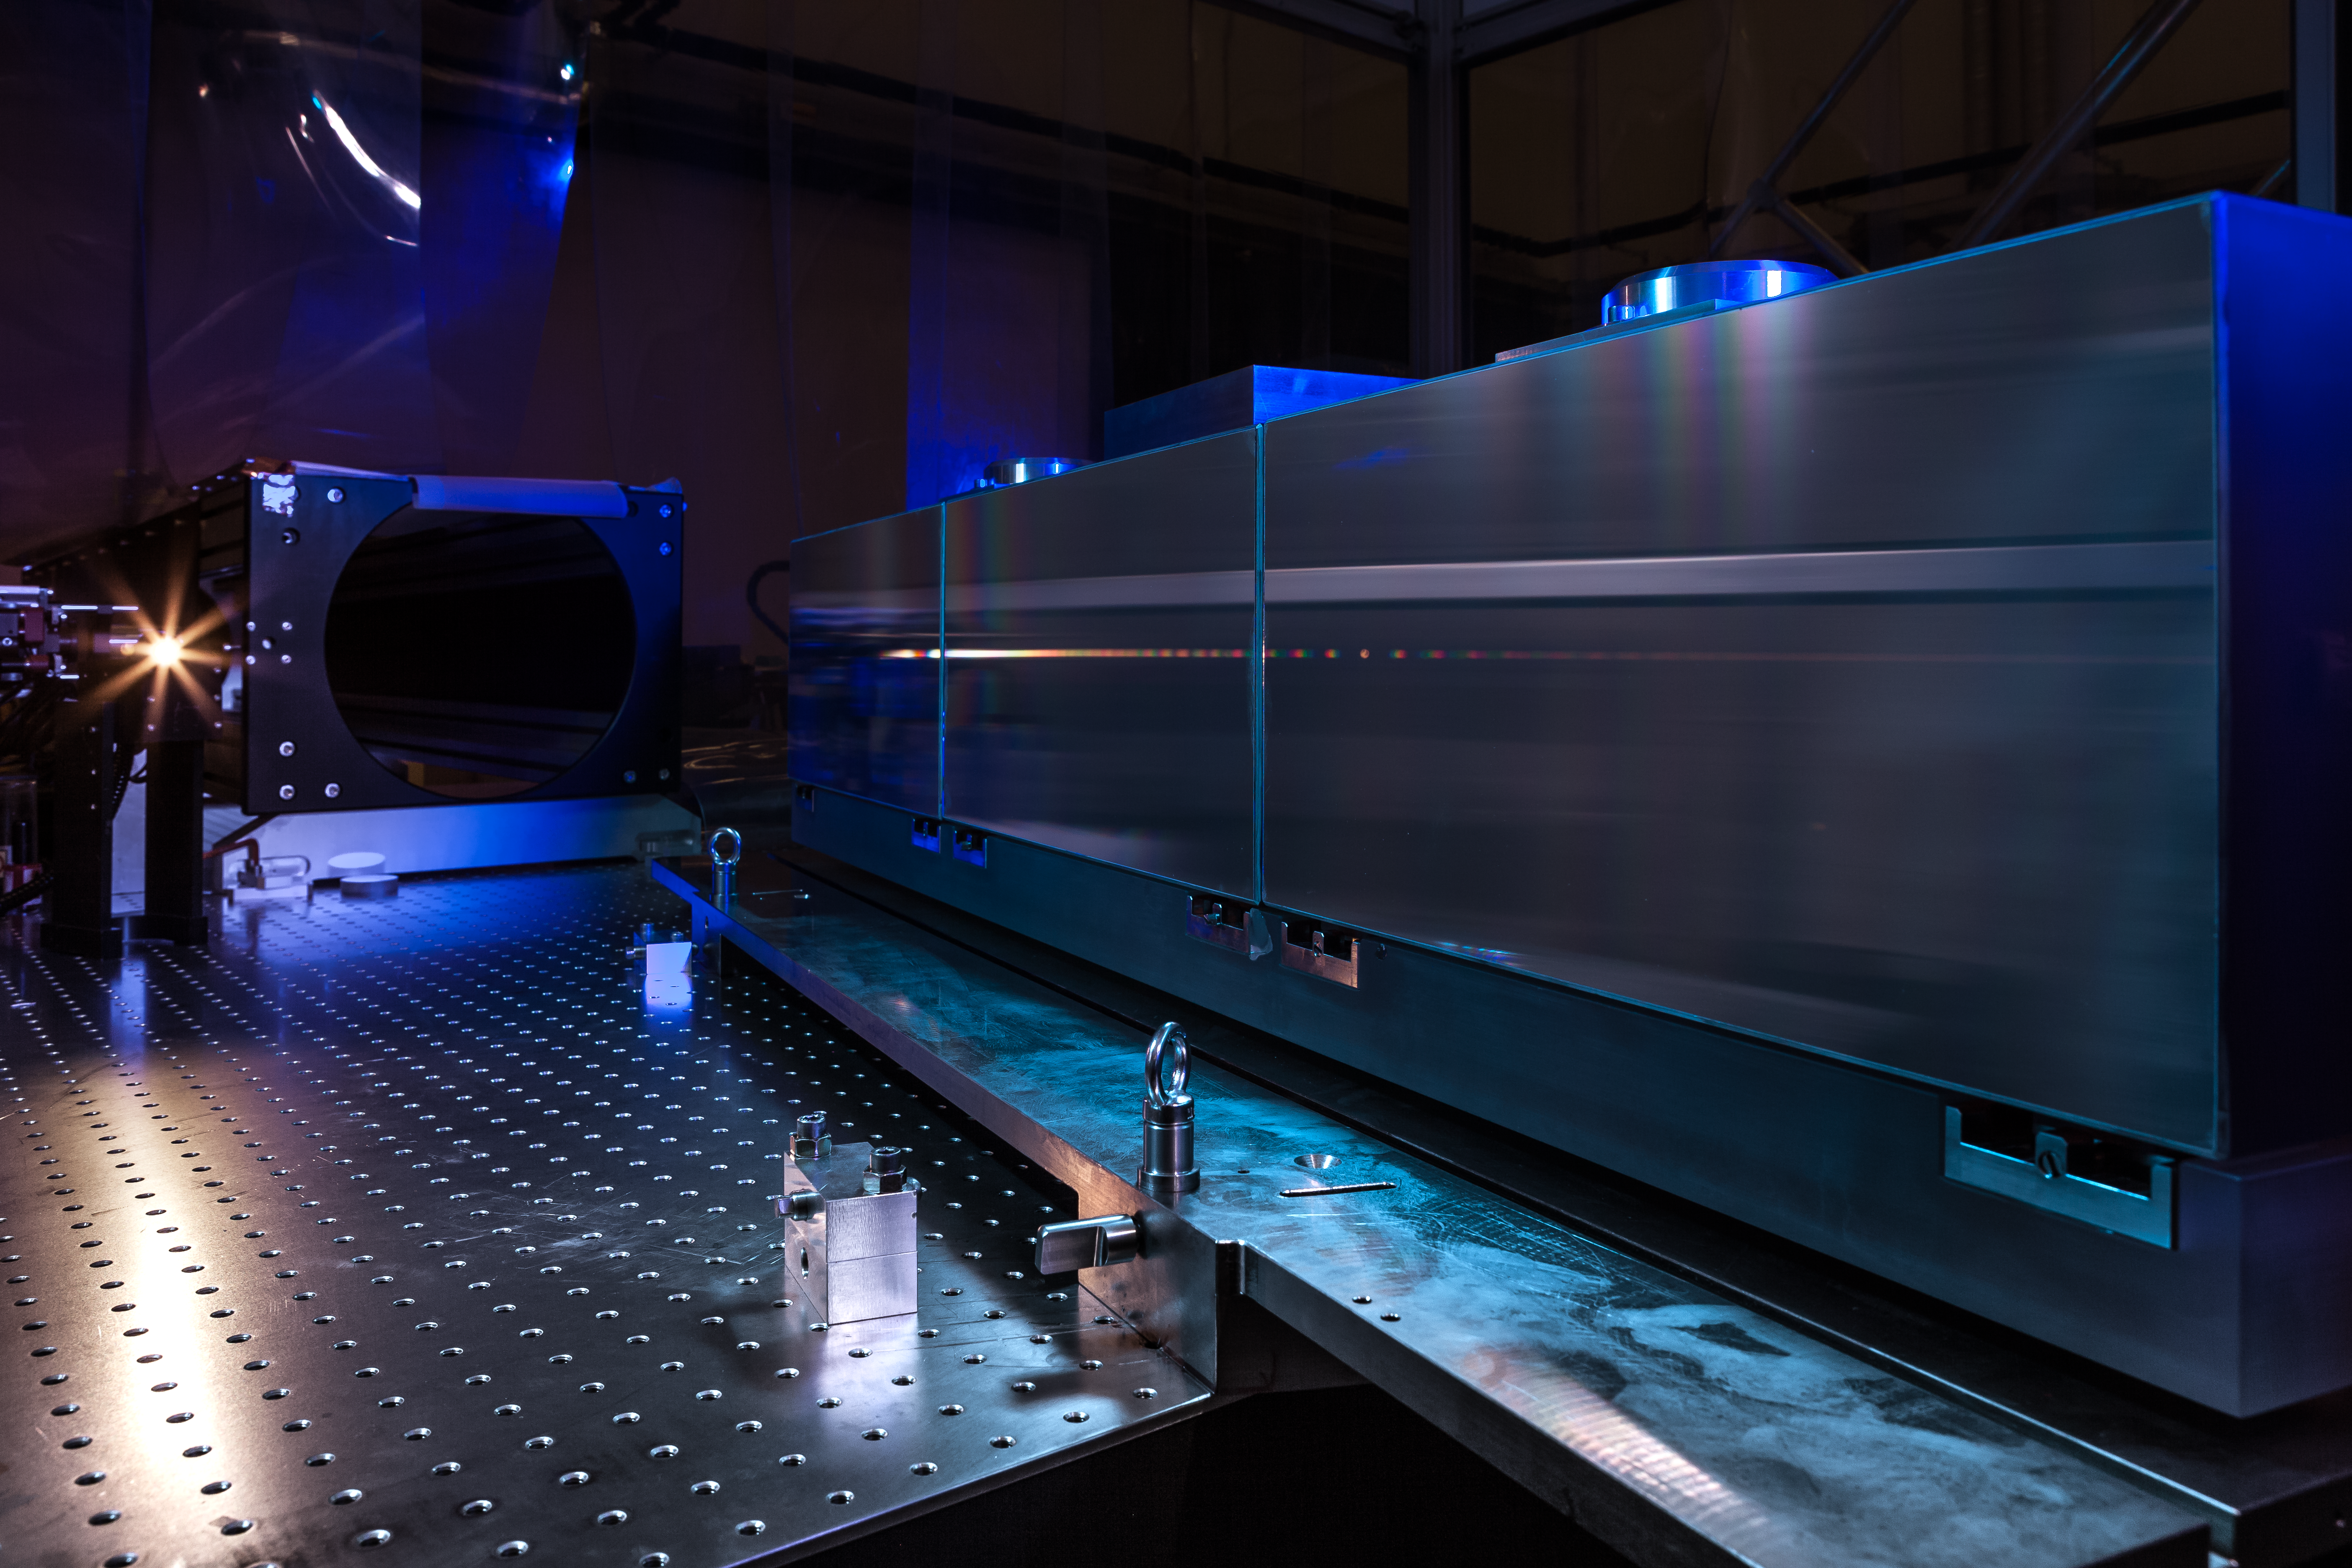

ESPRESSO in the ESO cleanroom

The huge diffraction grating at the heart of the ultra-precise ESPRESSO spectrograph — the next generation in exoplanet detection technology — is pictured in the cleanroom at ESO Headquarters in Garching bei München, Germany.

Credit: ESO/M. Zamani